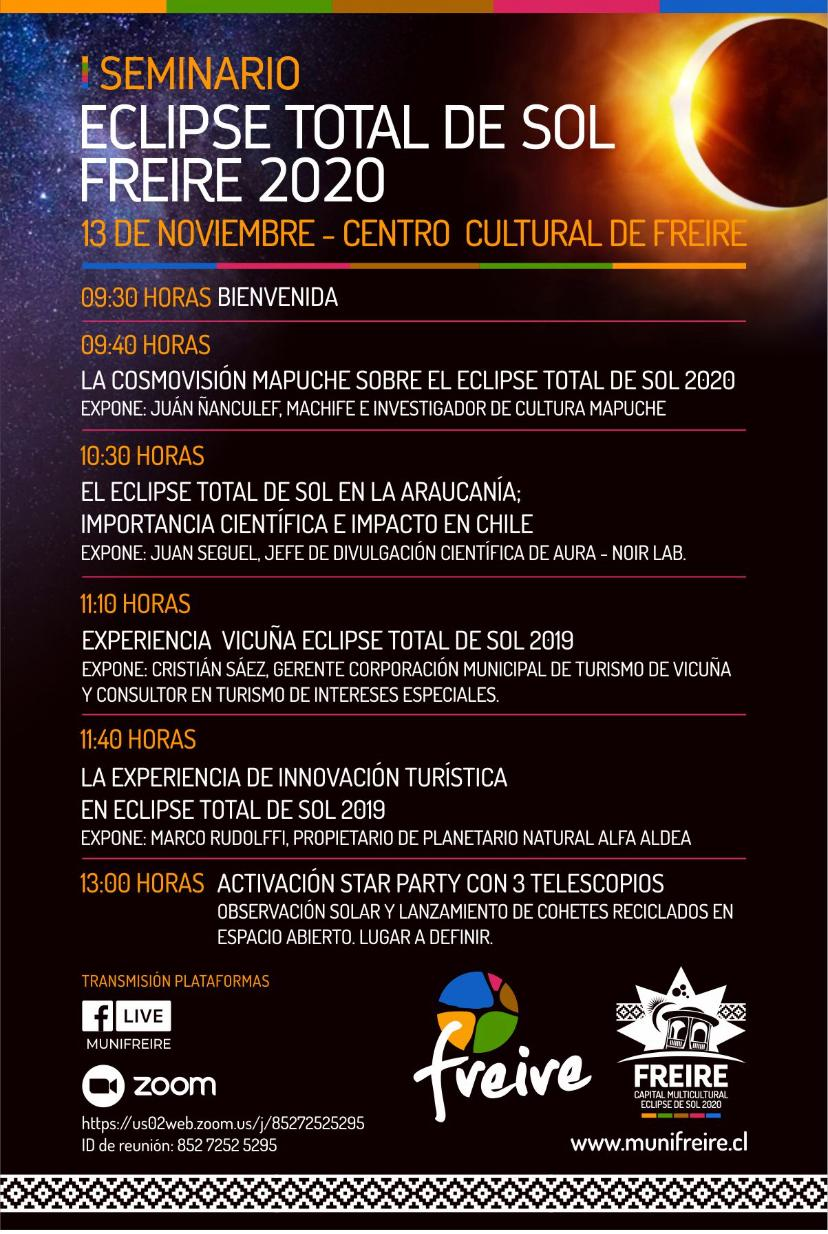

Eclipse Solar 2020

Credit: NOIRLab